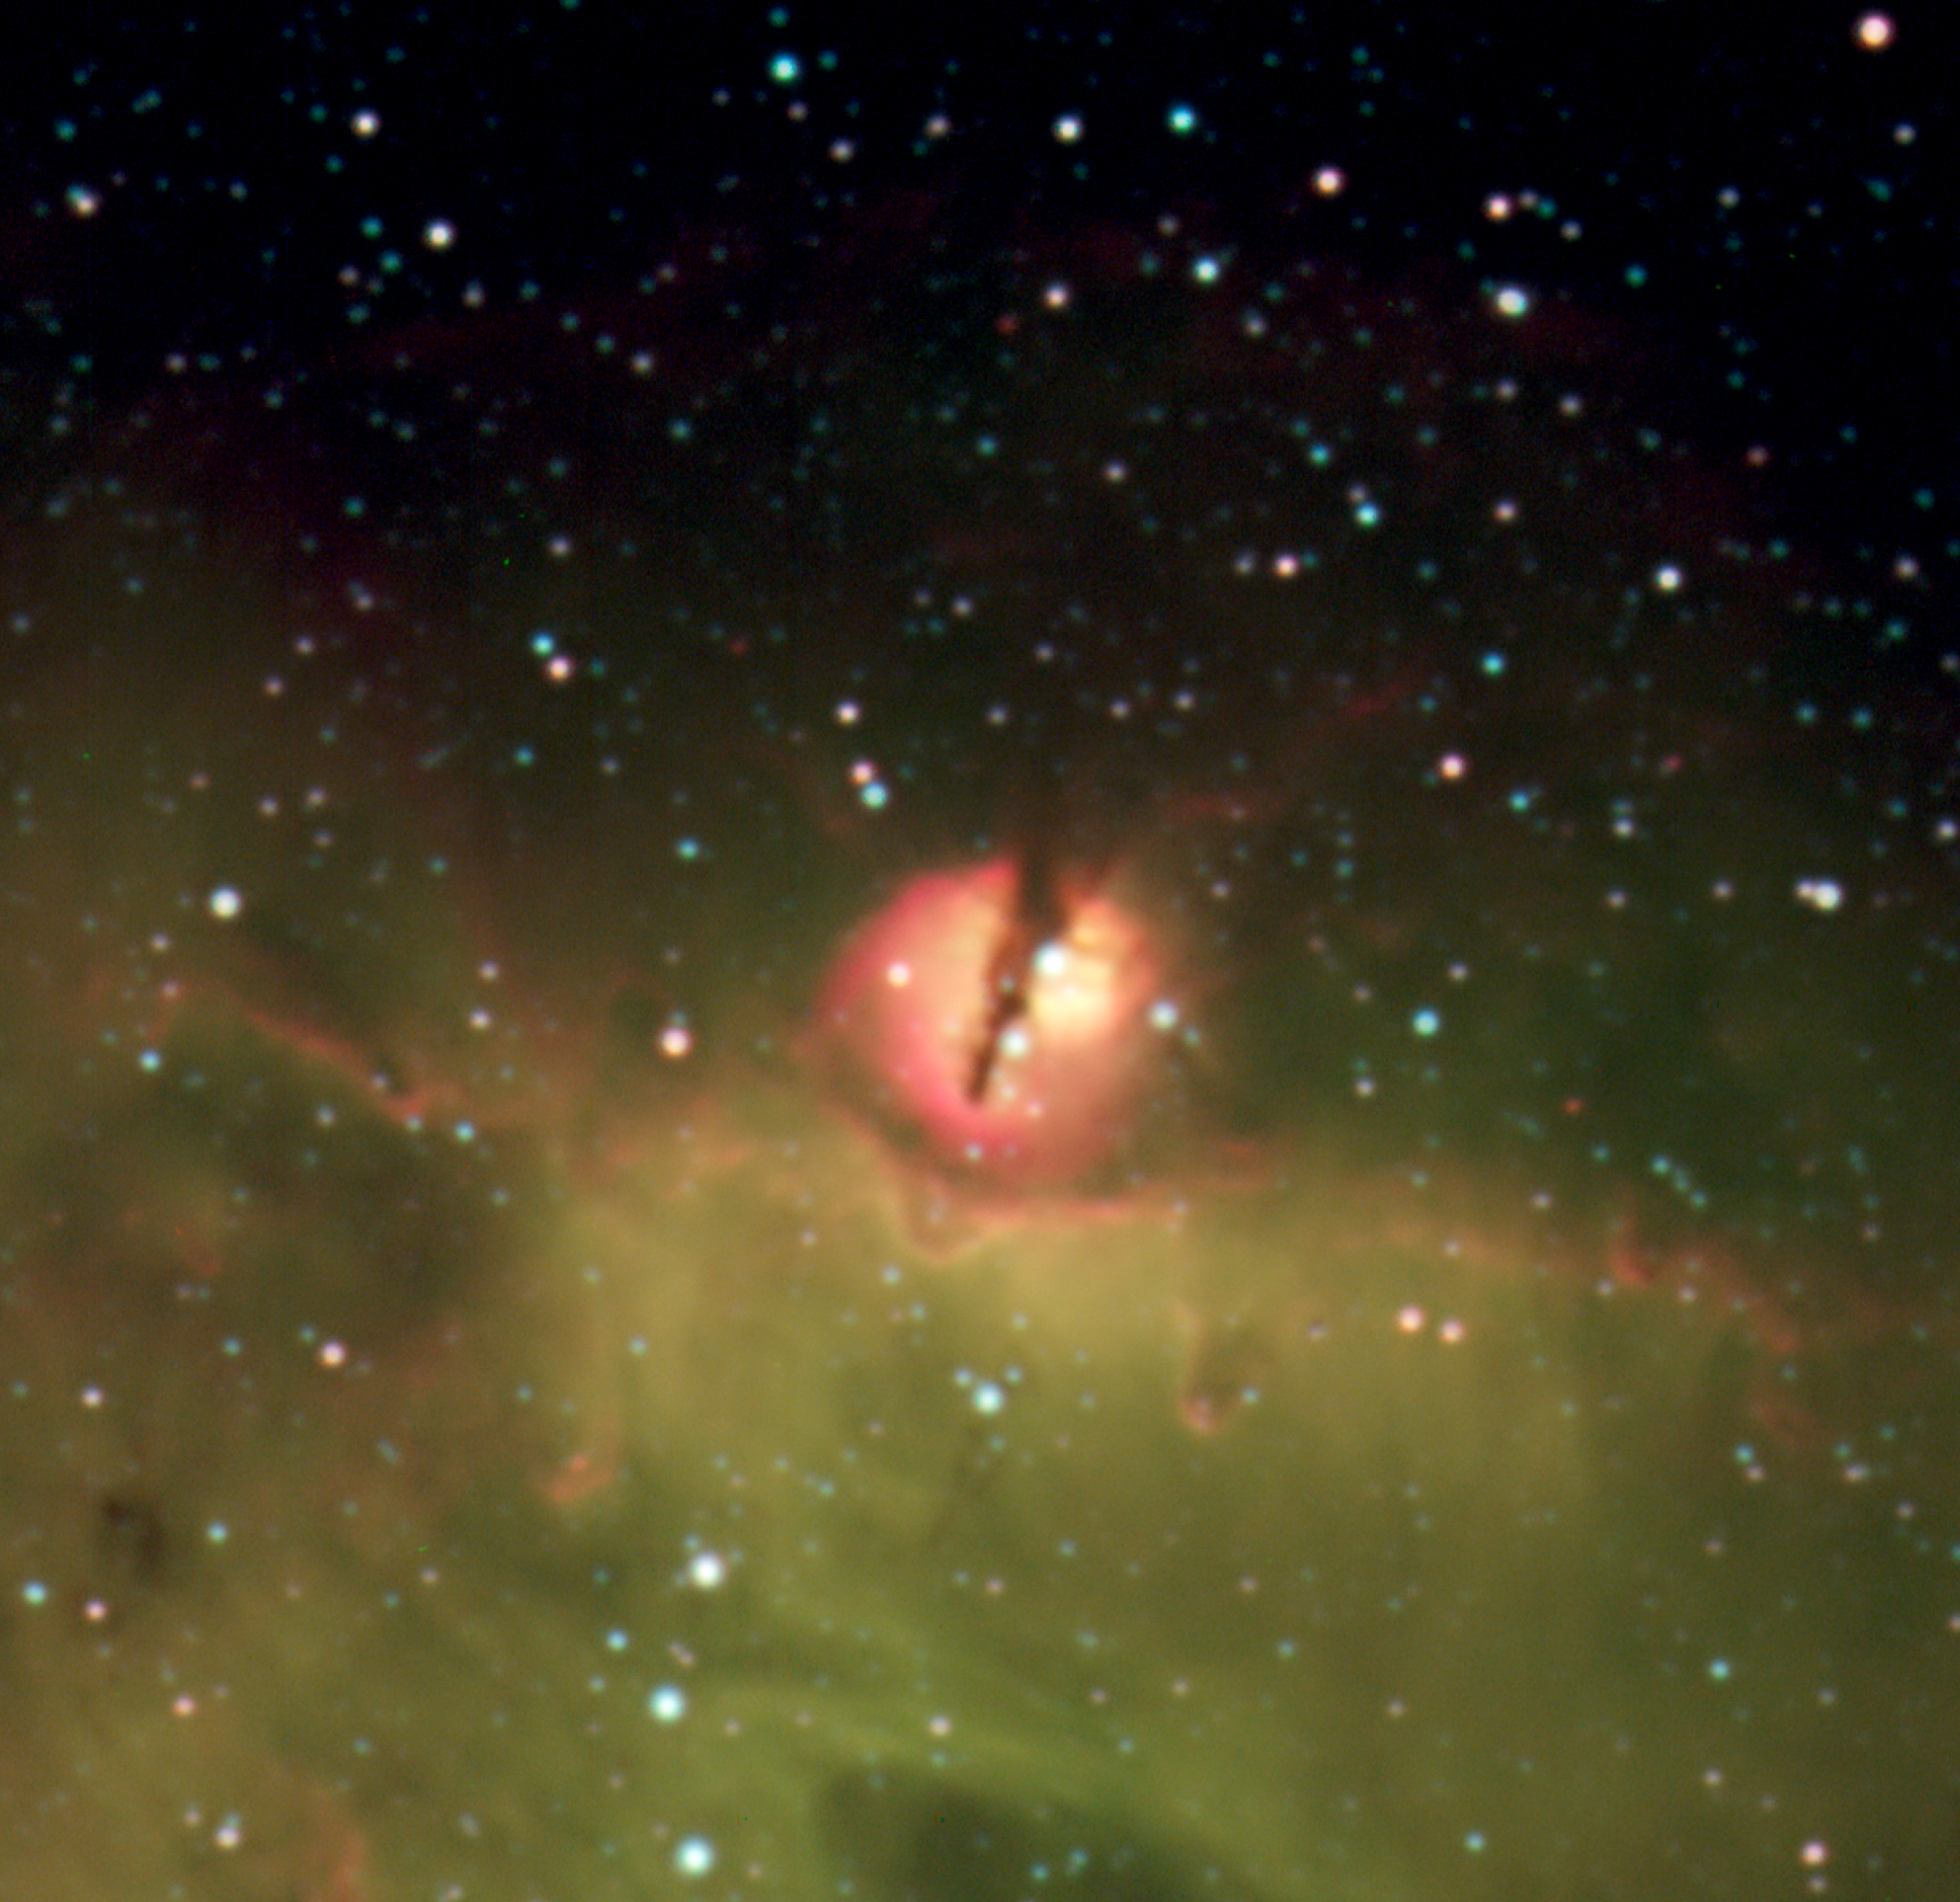

The Nebular Blob in N214C

Zoom-in on the nebular blob lying ~ 60" (50 light-years) north of the Sk-71 51 cluster. The image is based on individual exposures taken through narrow-band filters around H-alpha (red), [O III] (green) and H-beta (blue). The field size is 104" x 101" on the sky, corresponding to roughly 85 by 82 light-years. North is up and east to the left.

Credit: ESO